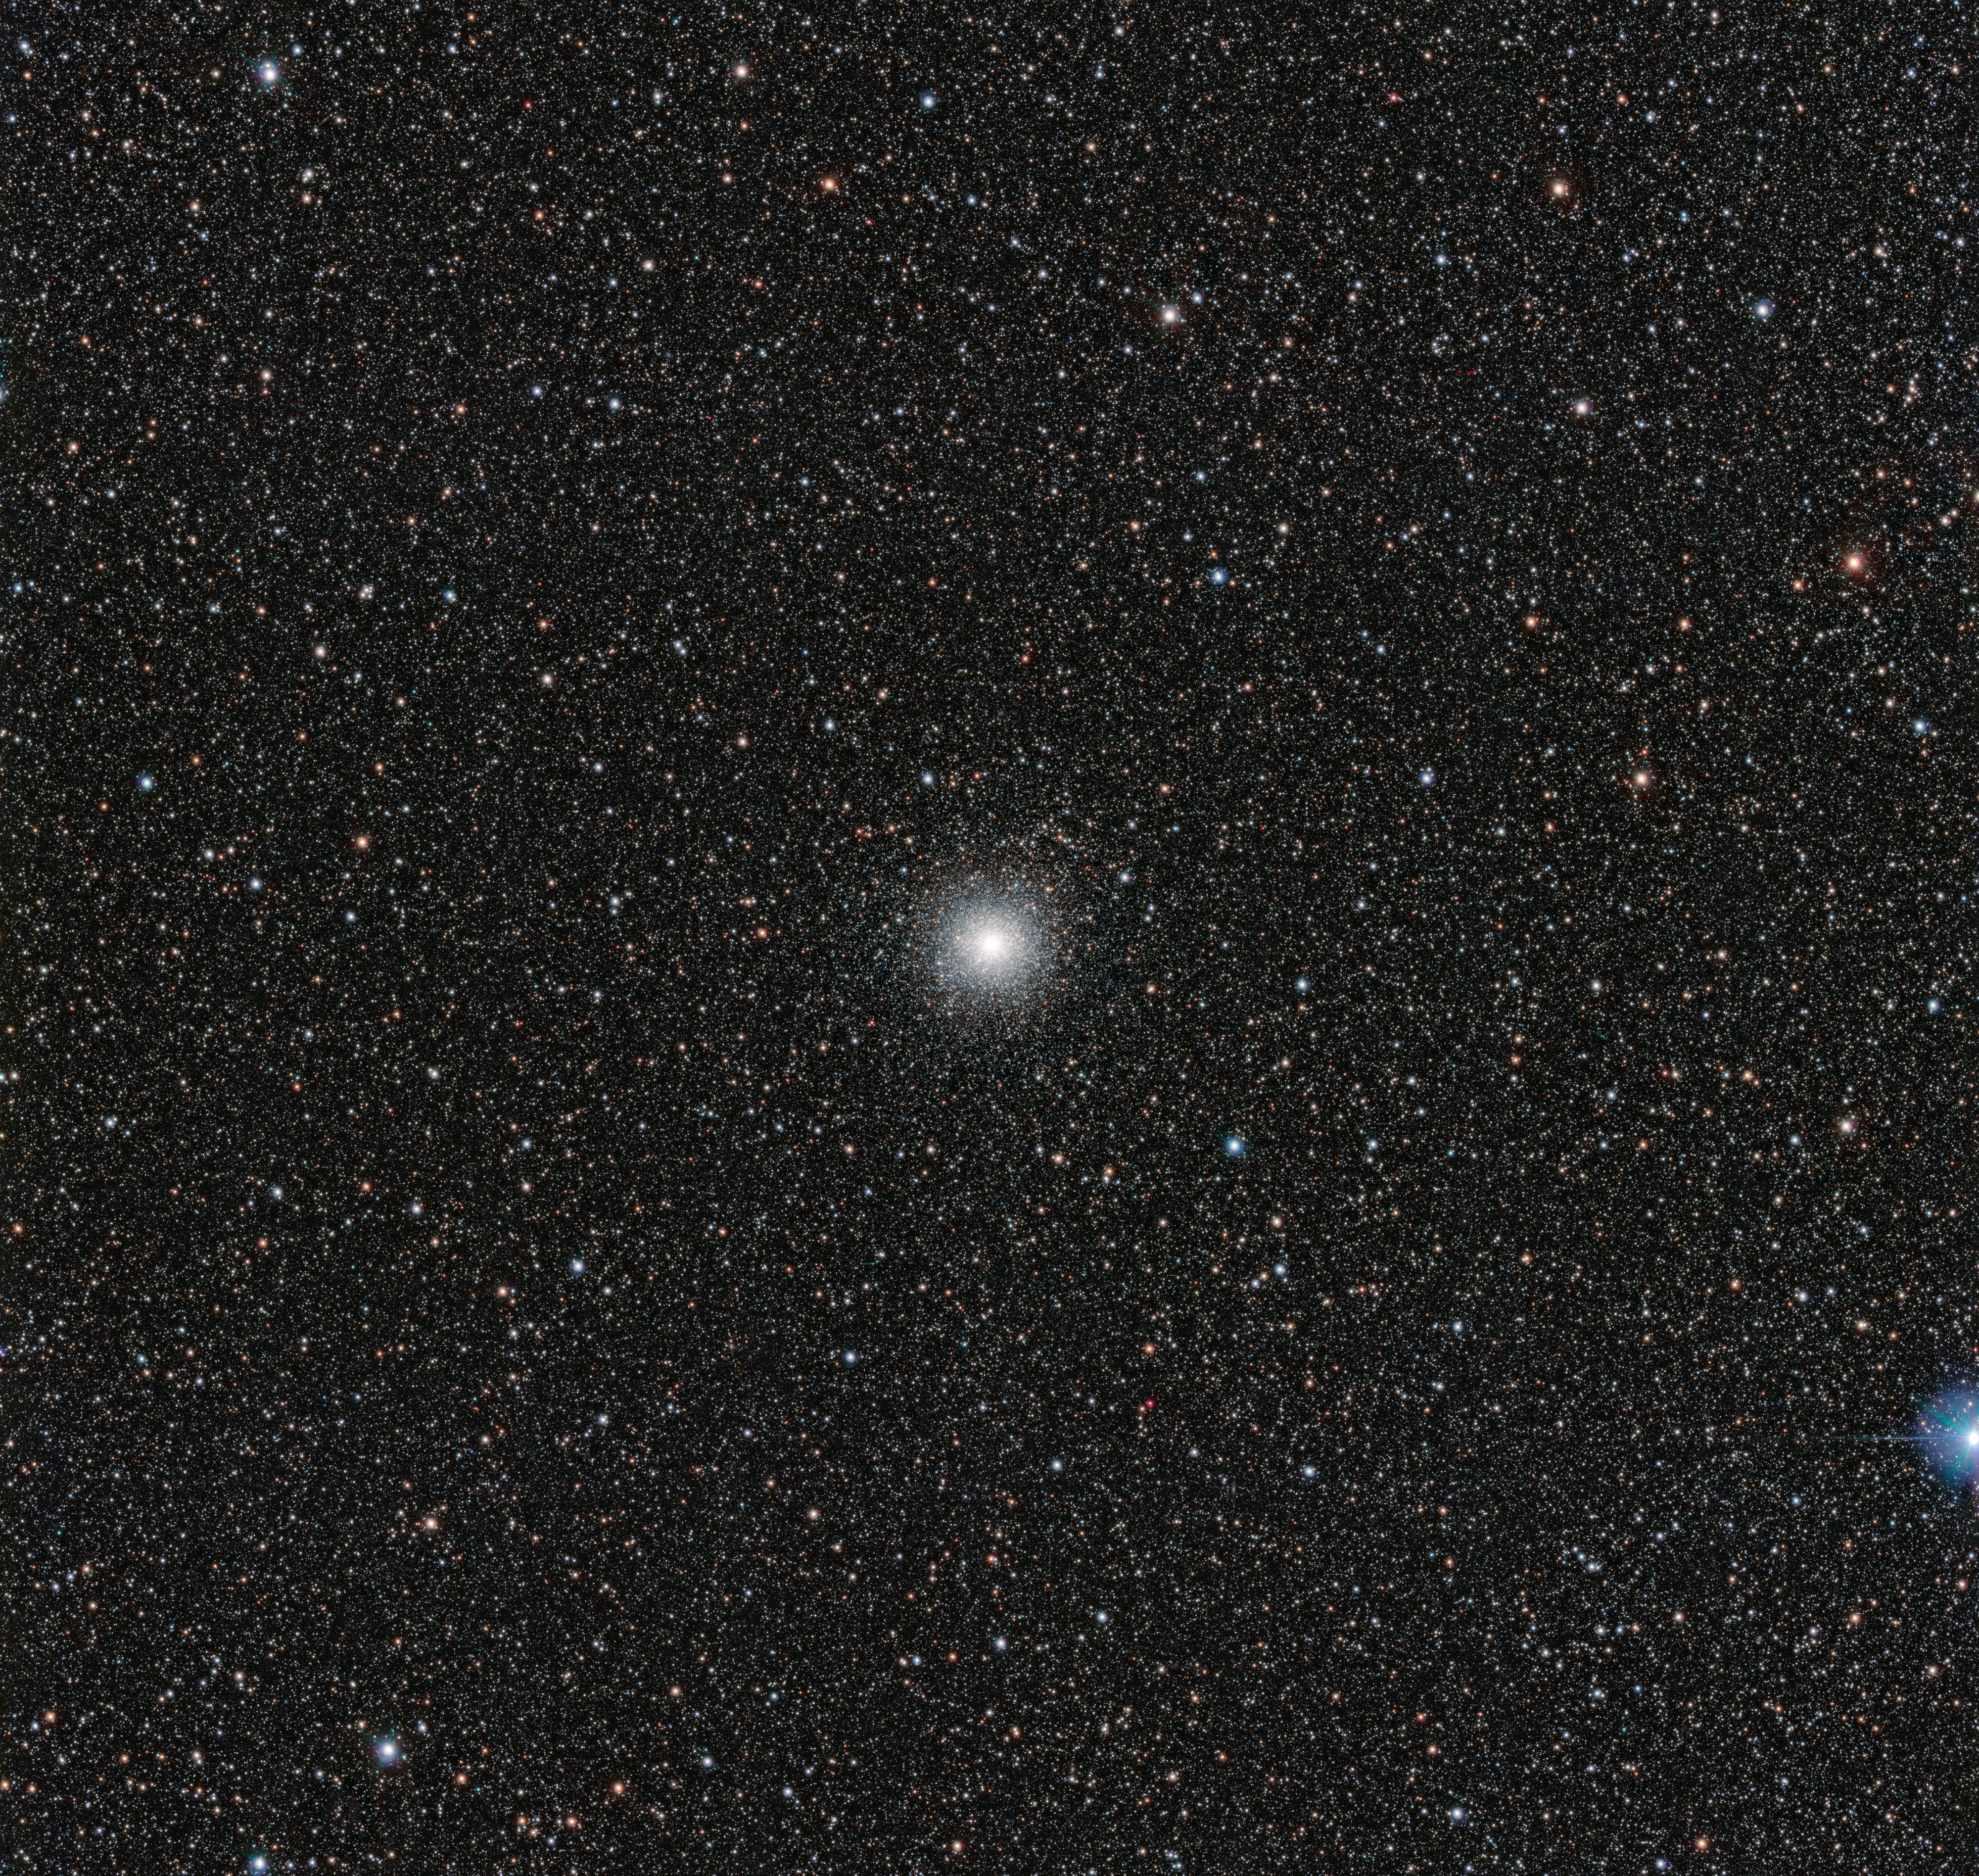

The globular star cluster Messier 54

This image from the VLT Survey Telescope at ESO’s Paranal Observatory in northern Chile shows the globular cluster Messier 54. This cluster looks very similar to many others, but it has a secret. Messier 54 doesn’t belong to the Milky Way, but actually is part of a small satellite galaxy, the Sagittarius Dwarf Galaxy. This unusual parentage has allowed astronomers to use the Very Large Telescope (VLT) to test whether unexpectedly low levels of the element lithium in stars are also found in stars outside the Milky Way.

Credit: ESO